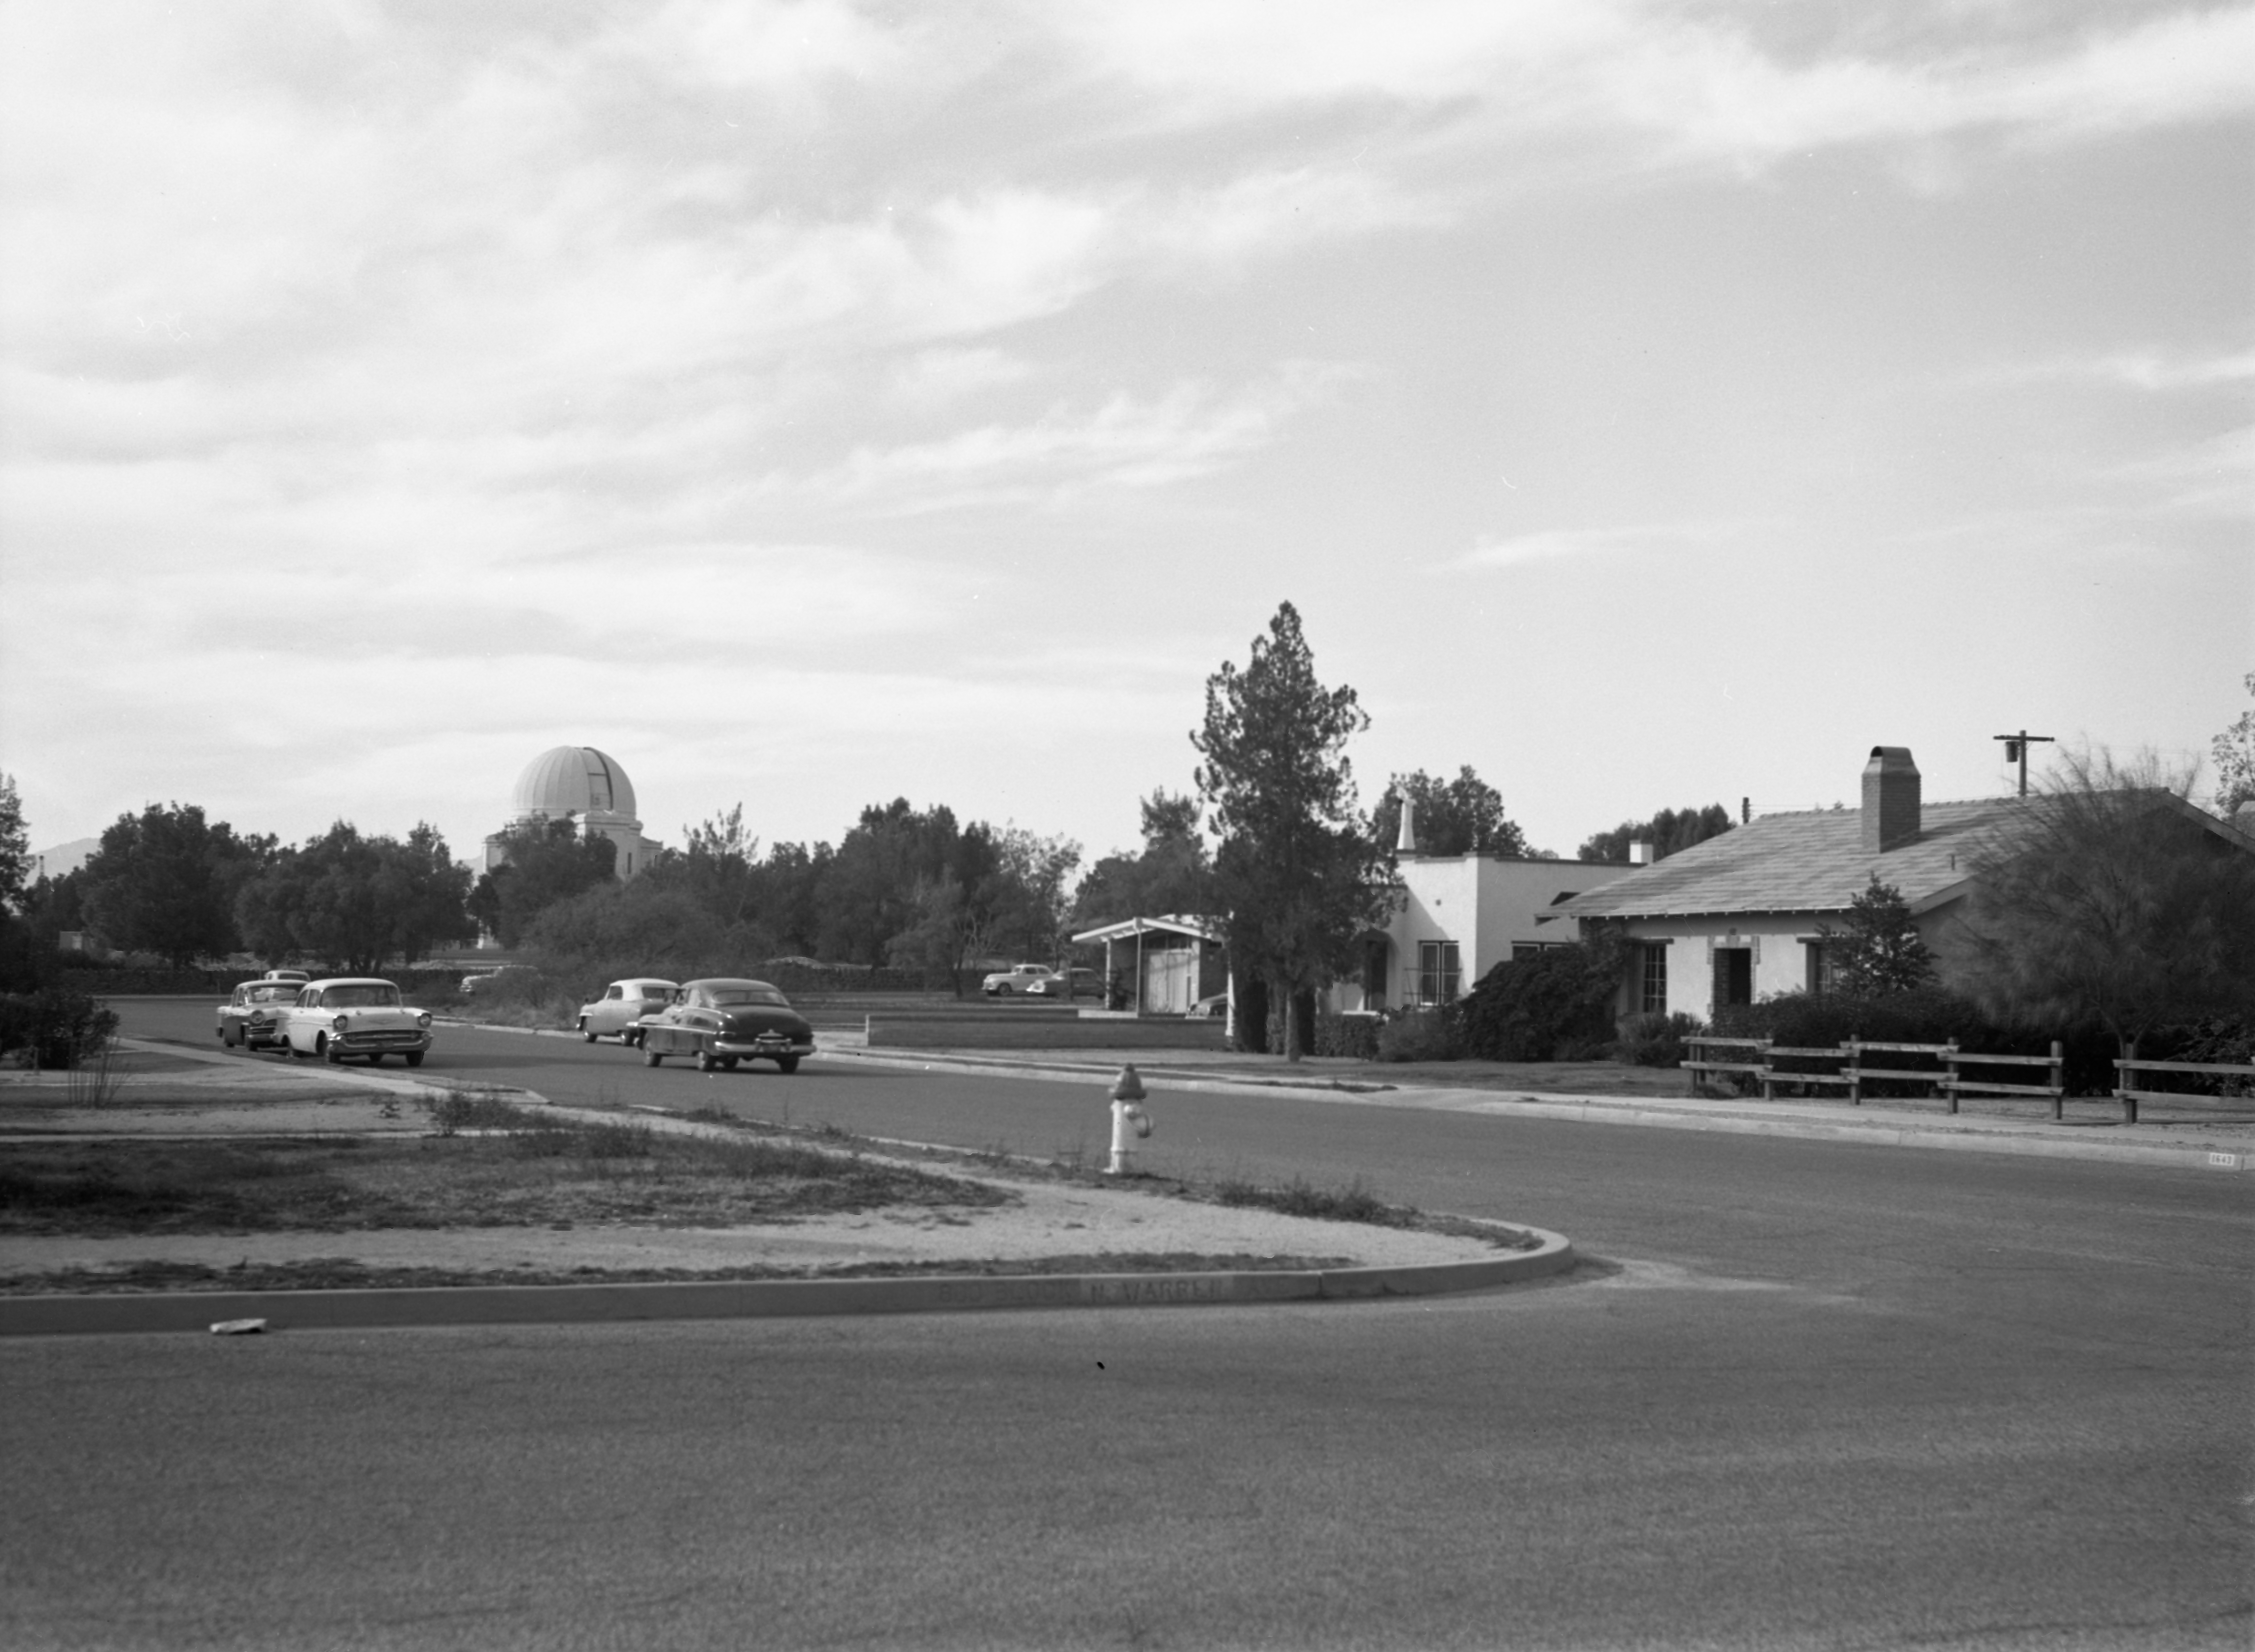

NSF NOIRLab's Tucson HQ in 1958

This image is stored at NOIRLab Headquarters in Tucson, Arizona. For the original negative of this image, see KPNO Negatives envelope 534. It was captured around 1958 at the corner of Hawthorn St. and Warren Ave in Tucson. This would be the future site of Kitt Peak's operations office and serves as NSF NOIRLab's HQ today.

This image is part of NSF NOIRLab’s historical archives.

Credit: KPNO/NOIRLab/NSF/AURA